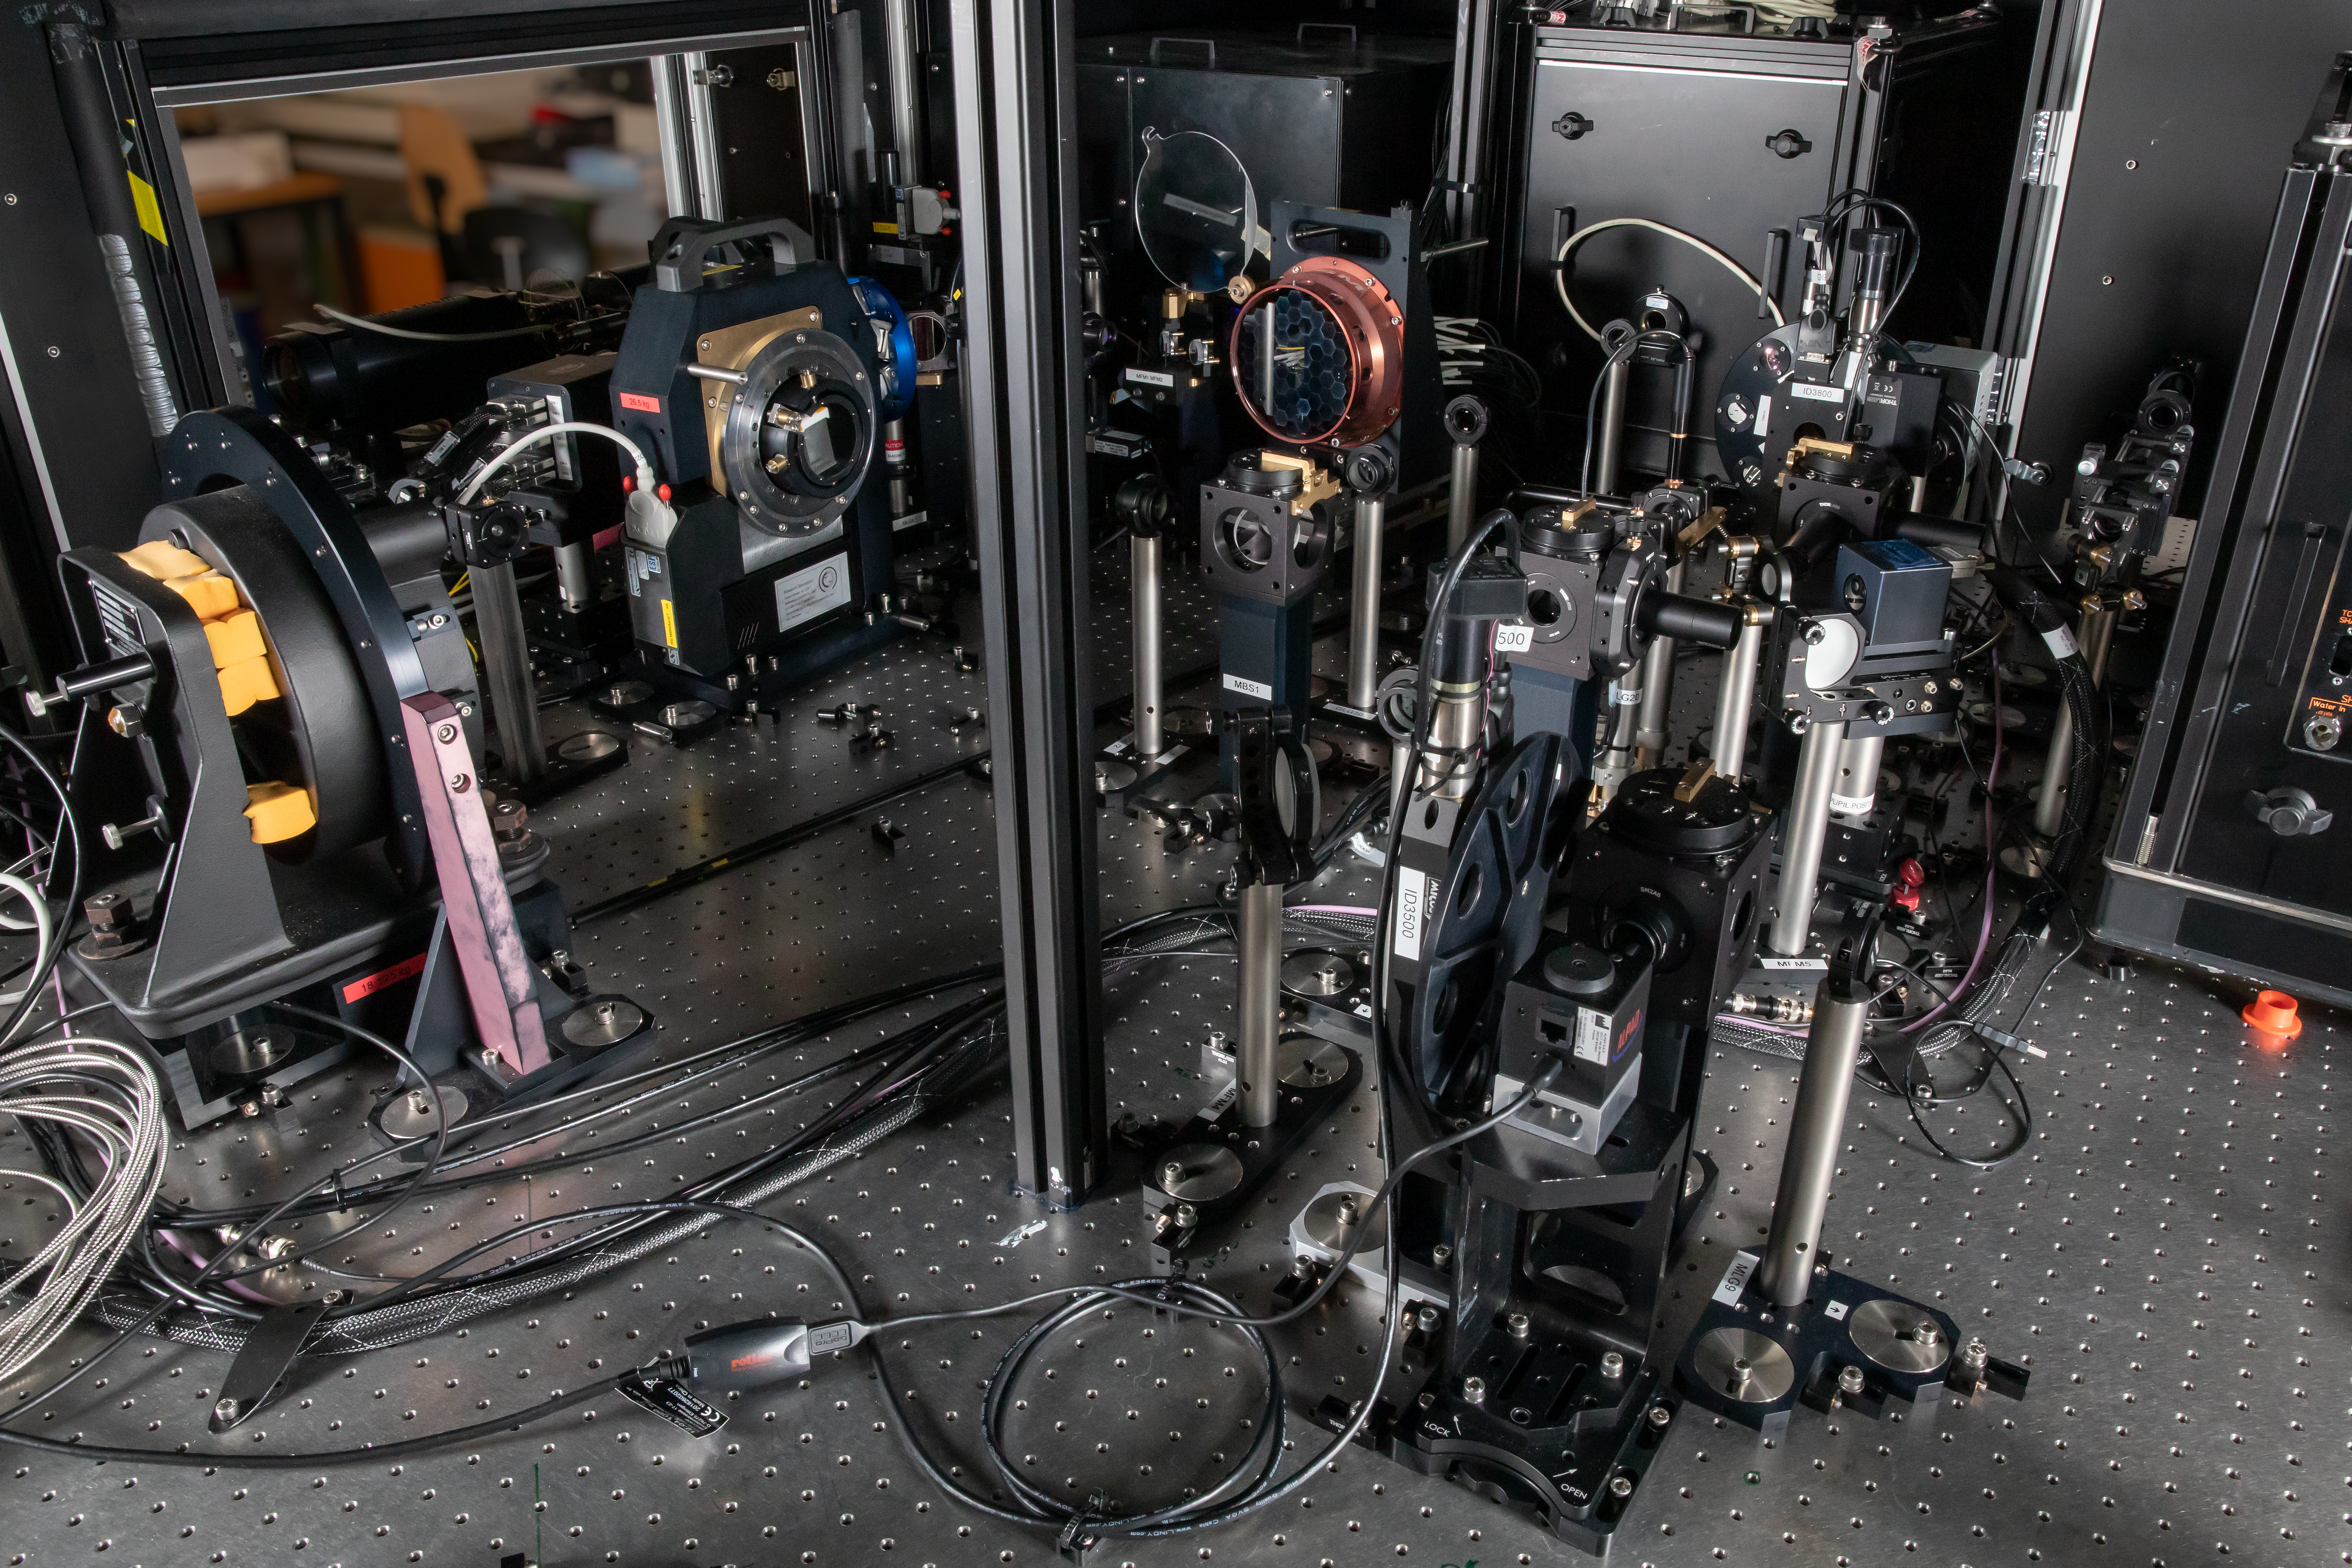

MELT Diagnostic Optical Path

The Miniscule ELT (MELT)’s telescope optical path emulates the path light will take on the ELT to capture scientific observations. The other half of the MELT’s optical setup contains the diagnostic optical path that helps check that the captured light is not distorted in the telescope, maintaining the quality of observations.

Credit: ESO